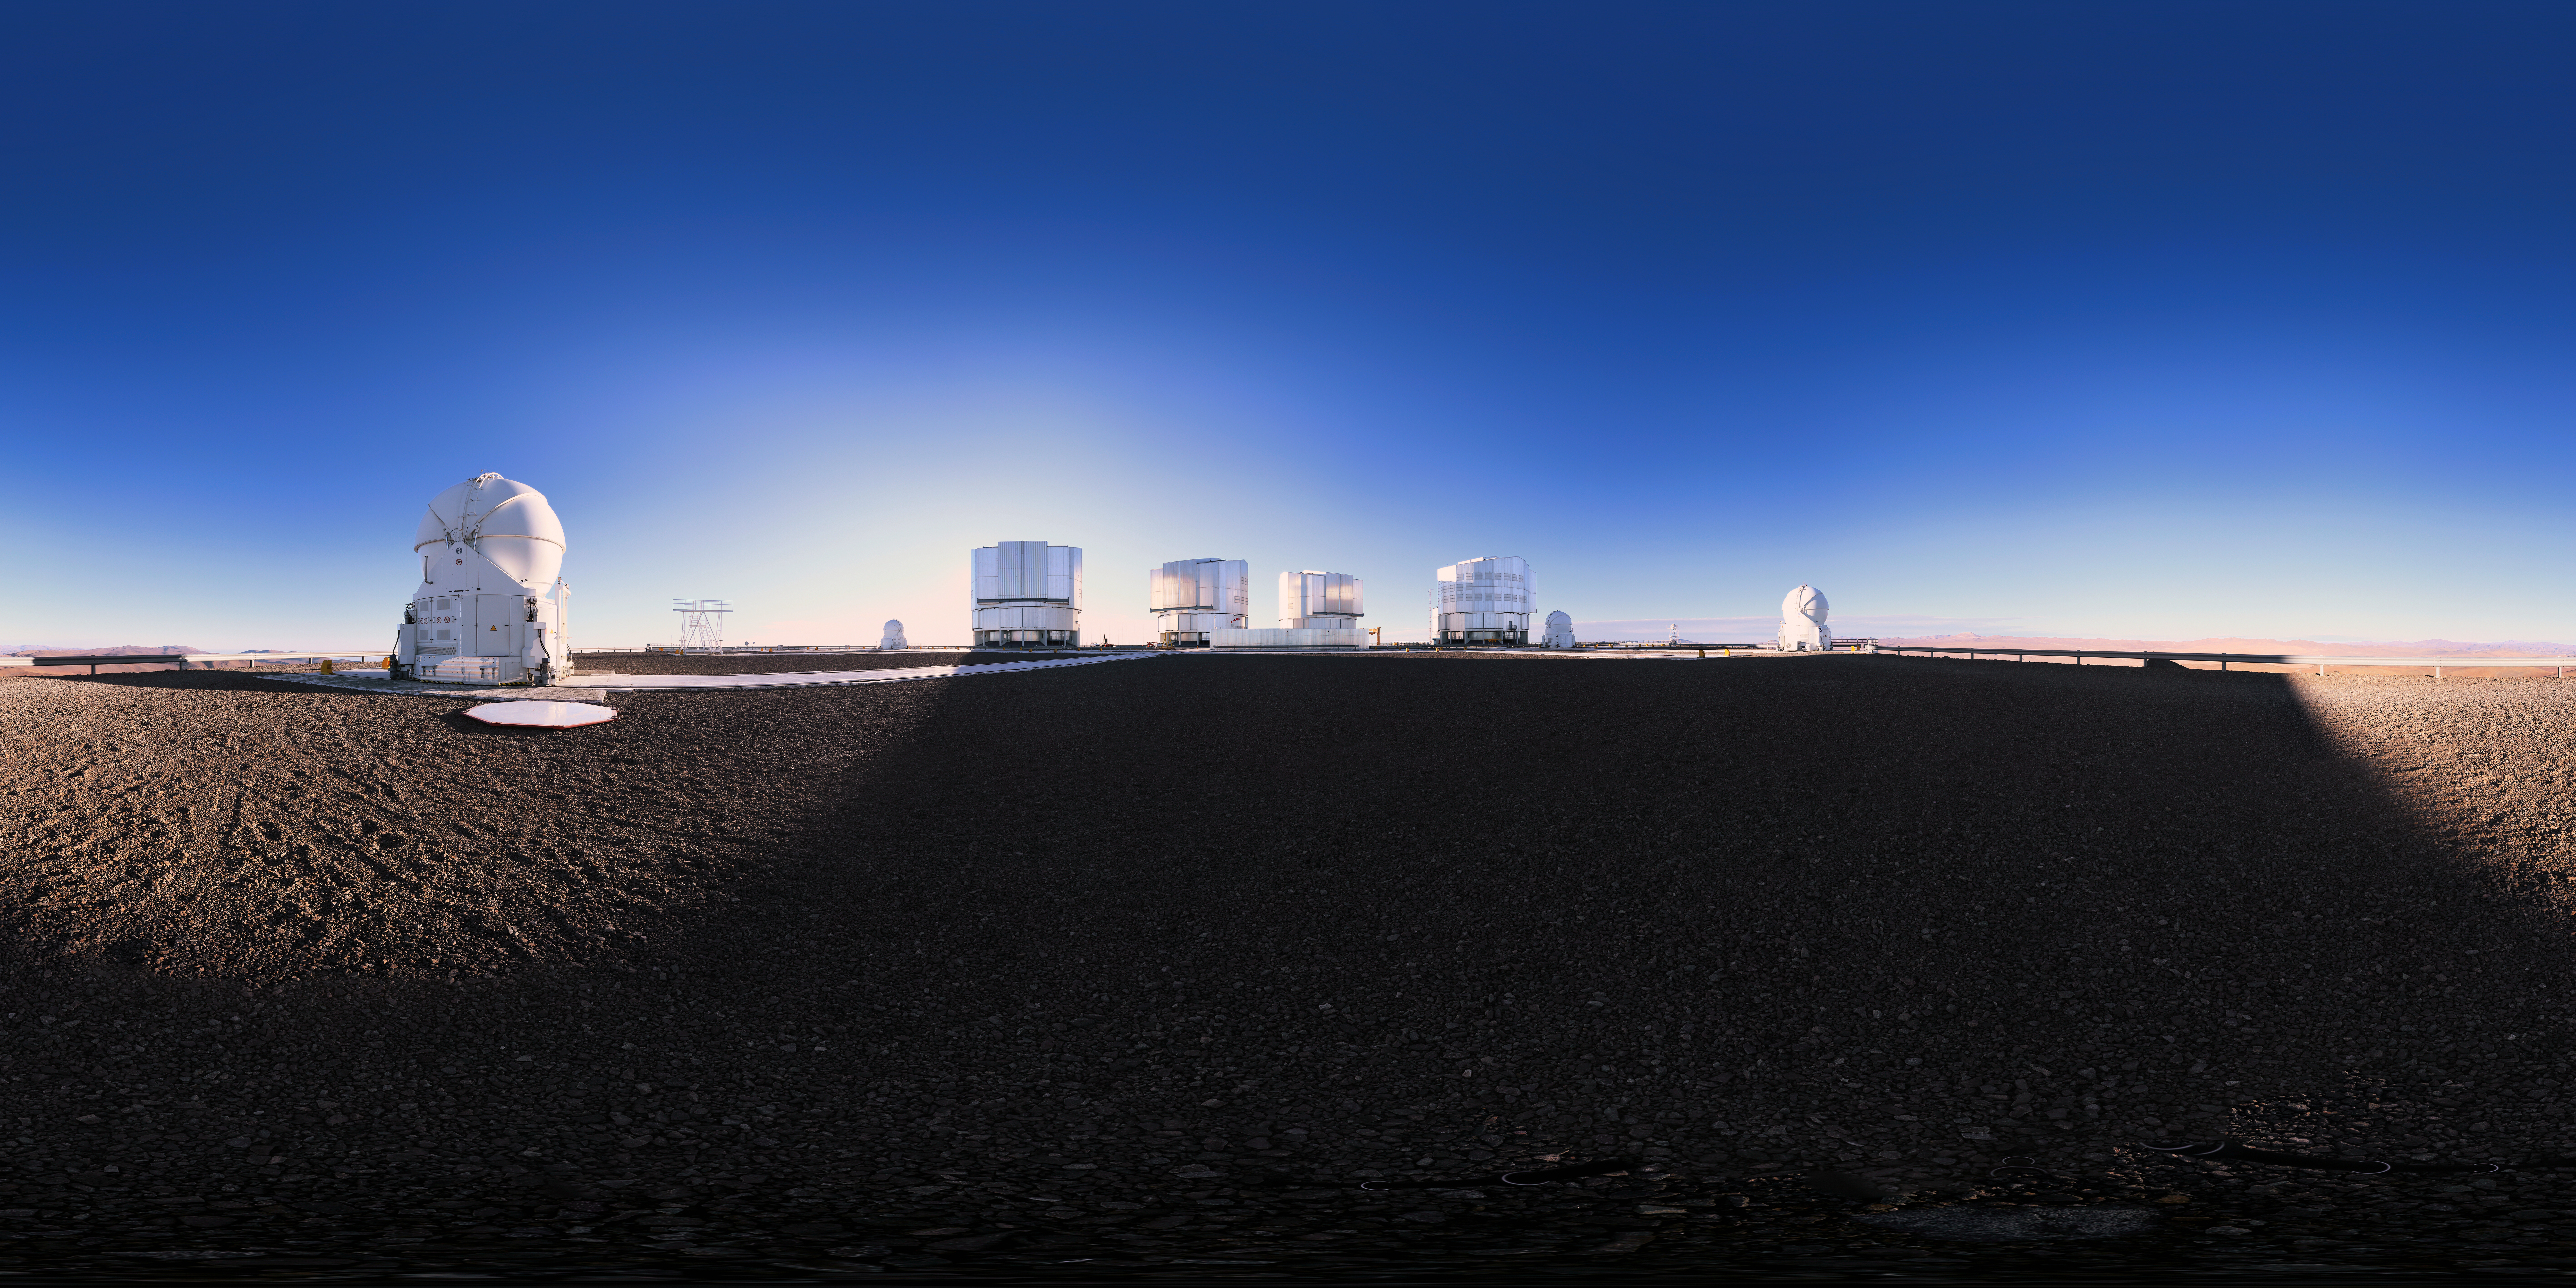

Blue skies above the VLT

Clear blue skies expand out above ESO's Very Large Telescope array, situated on Cerro Paranal in the Atacama Desert in Chile.

Credit: F. Char/ESO